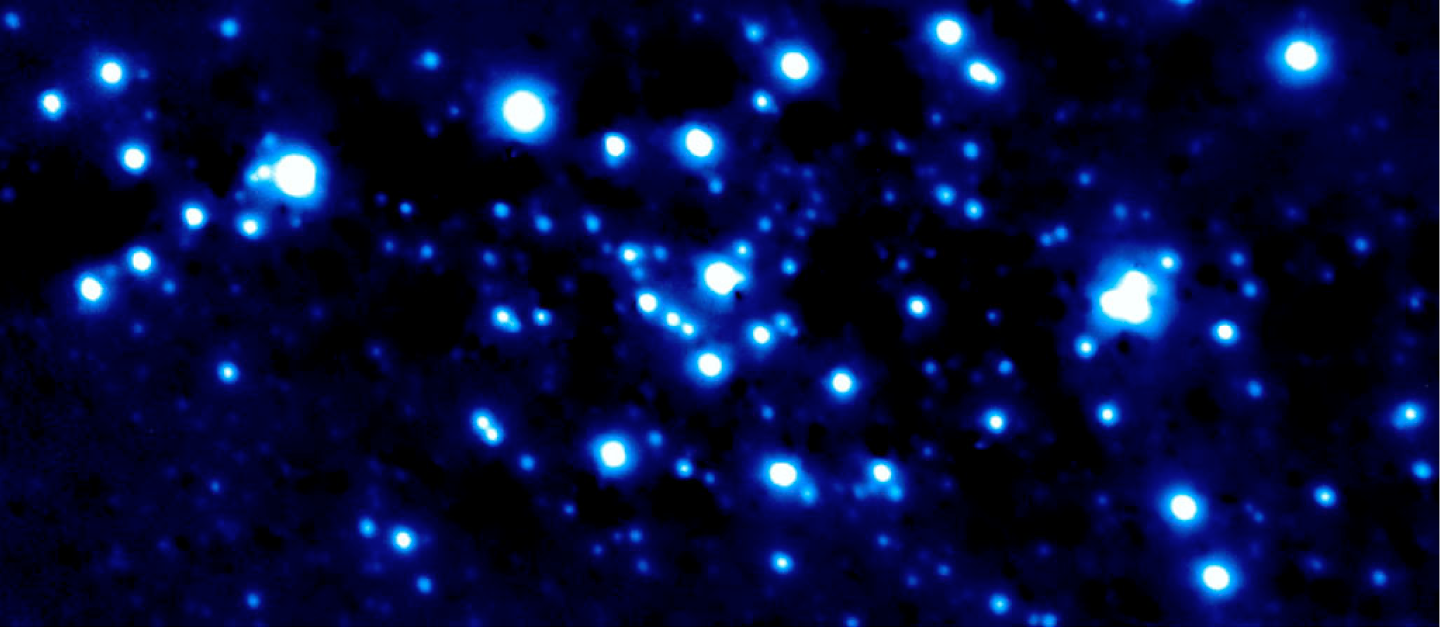

K-band image of the Galactic Centre

K-band image of the central 6 x 13 square arcsec around the Galactic Centre obtained by MACAO-VLTI under average atmospheric conditions (0.8 arcsec seeing) with an exposure time of 90 seconds. Although the 14.6 magnitude guide star is located roughly 20 arcsec from the field centre - this leading to isoplanatic degradation of image sharpness - the present image is nearly diffraction limited and has a point-source FWHM of about 0.115 arcsec.

Credit: ESO